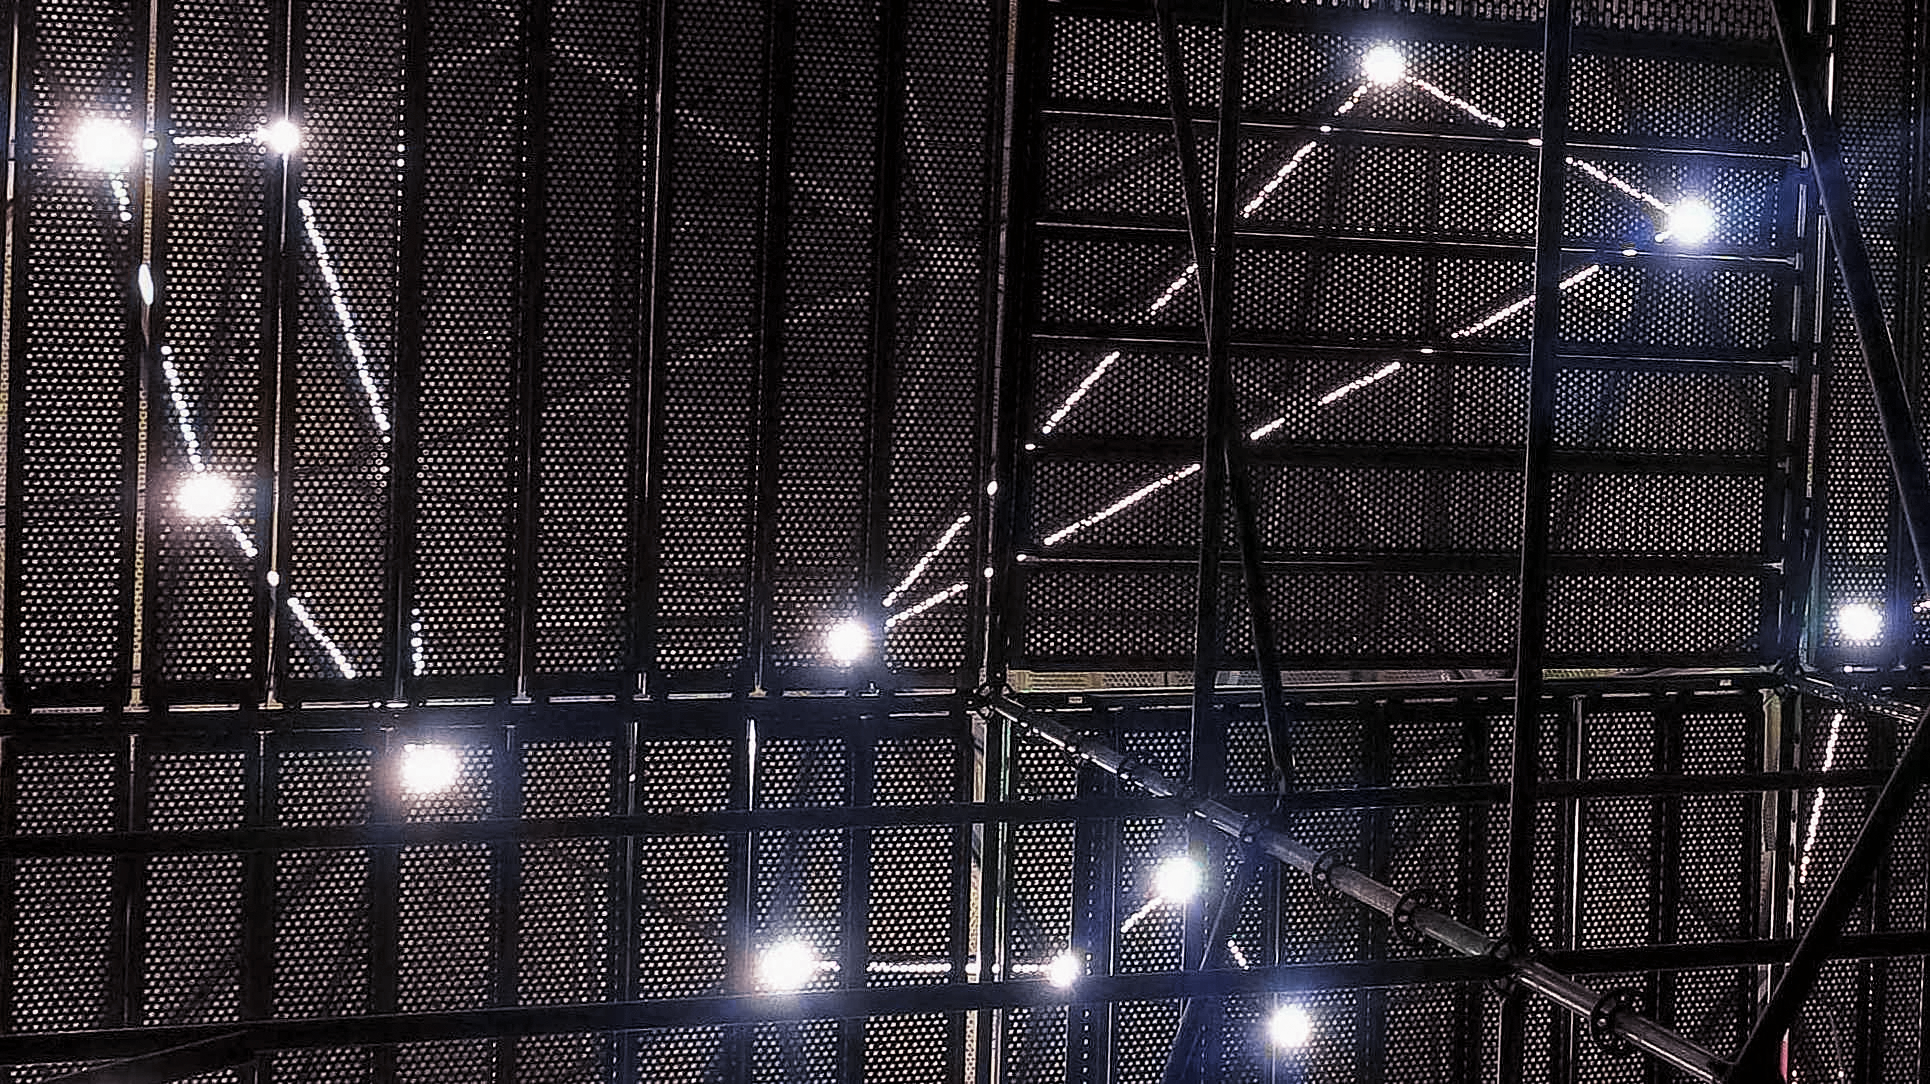

Star roof

Take a sneak peek at the ESO Supernova star roof, as seen from inside.

Credit: ESO/F. Reckmann